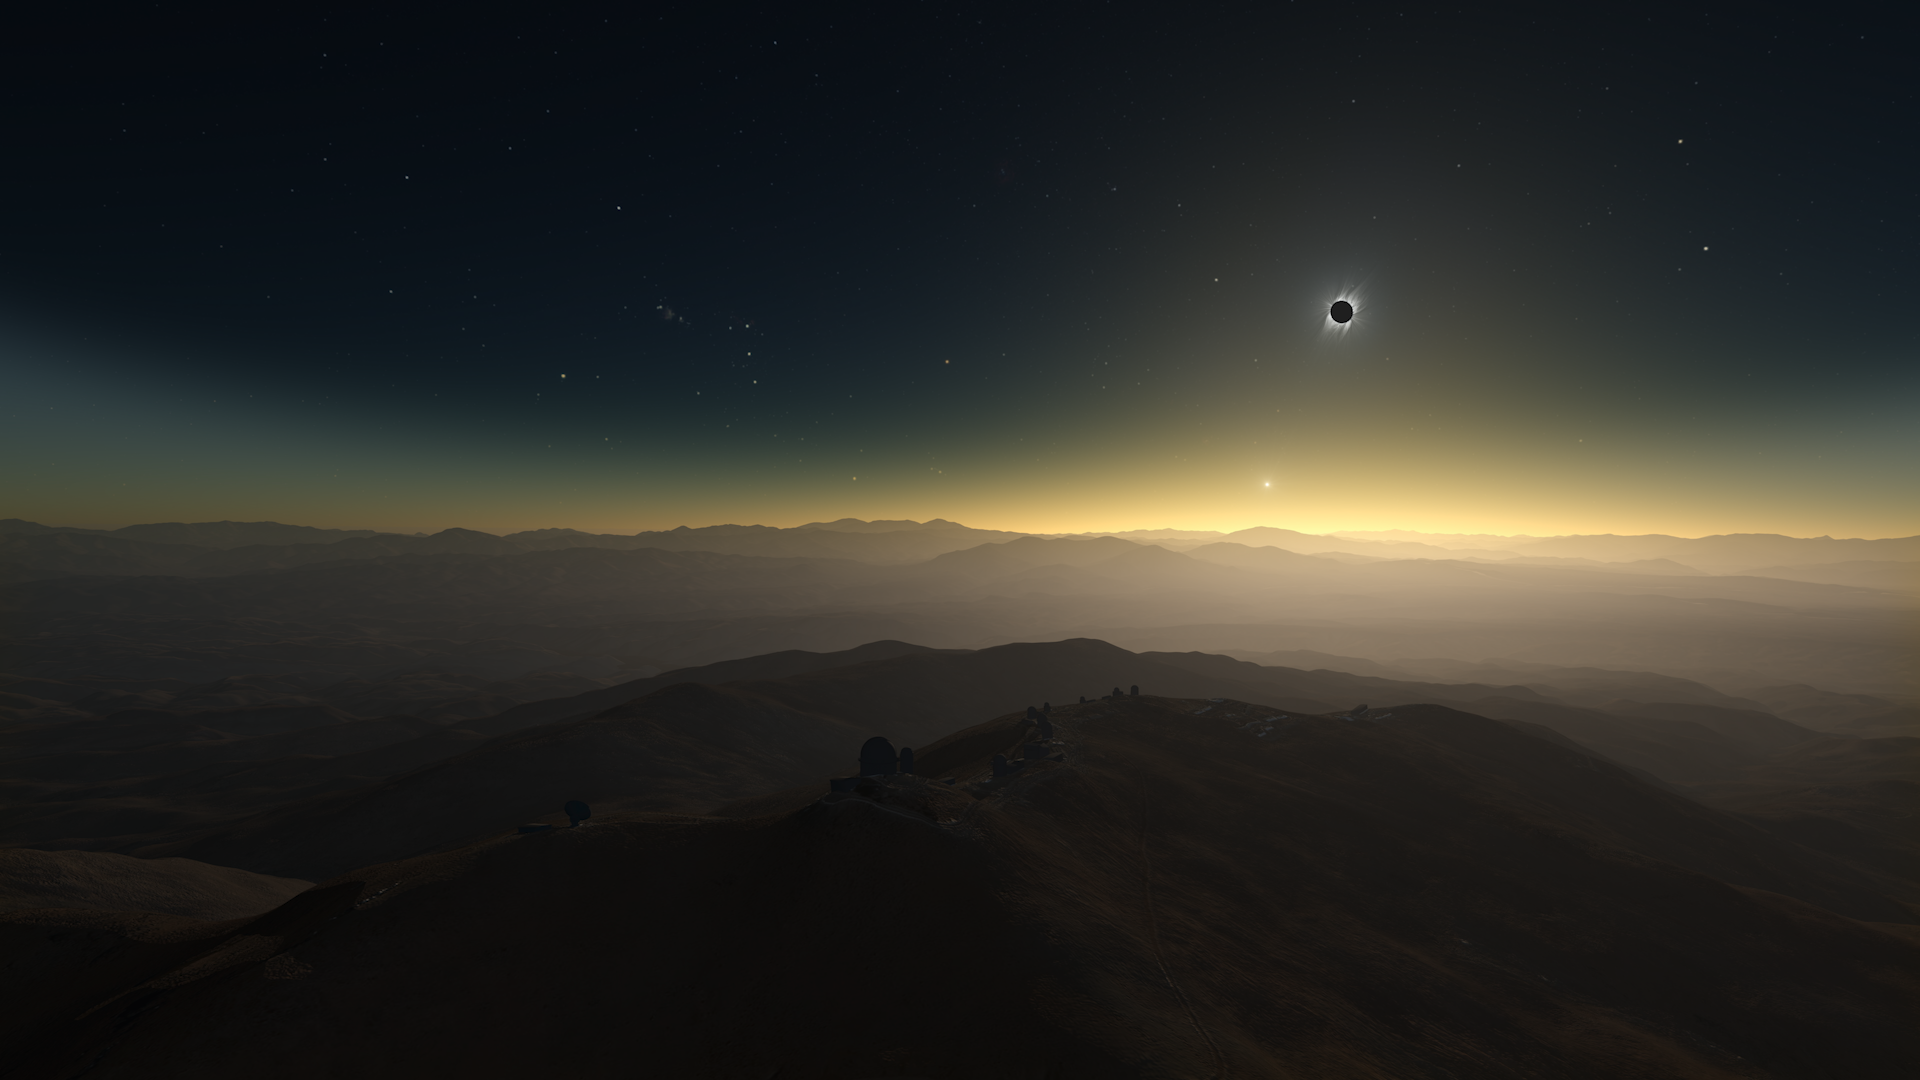

Screenshot from ESOcast 170 showing a clear-weather simulation of the 2019 total solar eclipse

Screenshot from ESOcast 170 showing a clear-weather simulation of the 2019 total solar eclipse at La Silla.

Credit: M. Druckmüller, P. Aniol, K. Delcourte, P. Horálek, L. Calçada/ESO